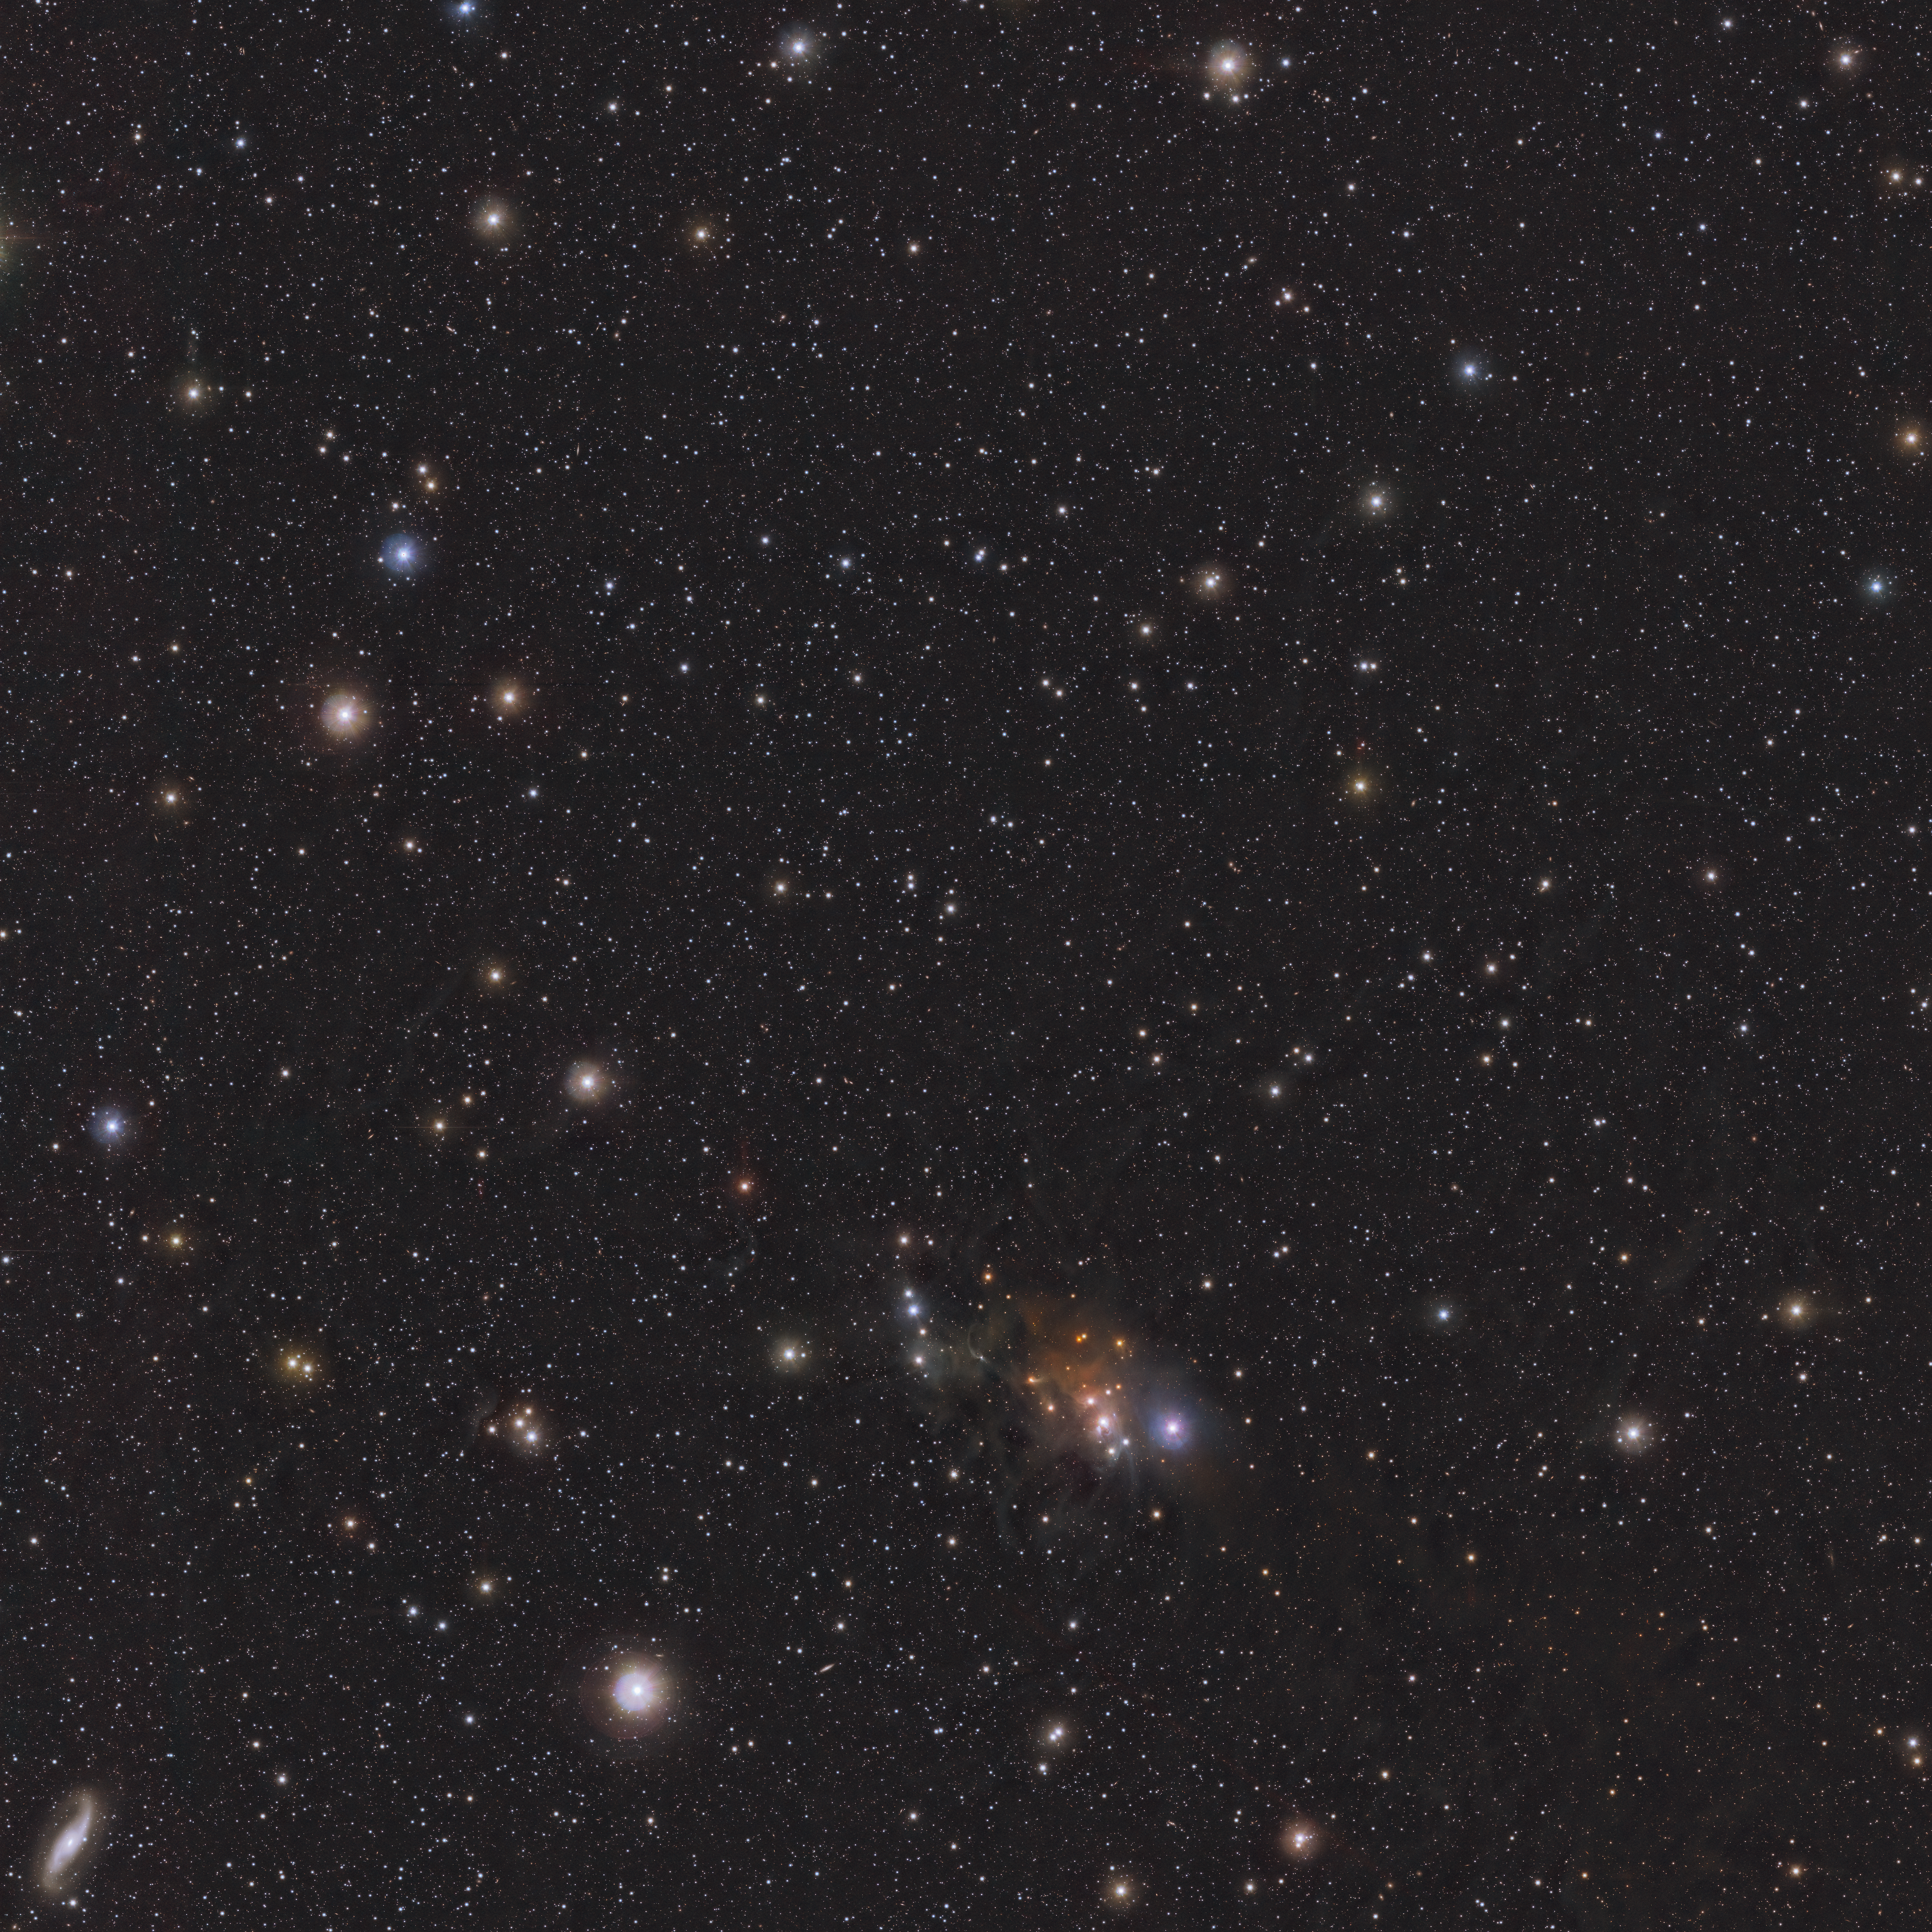

Location in the sky of the rogue planet Cha 1107-7626 (infrared)

This infrared image, taken with ESO’s Visible and Infrared Telescope for Astronomy (VISTA) shows the position in the sky of the rogue planet Cha 1107-7626. The planet is a dot located exactly at the centre of the frame.

Credit: ESO/Meingast et al.